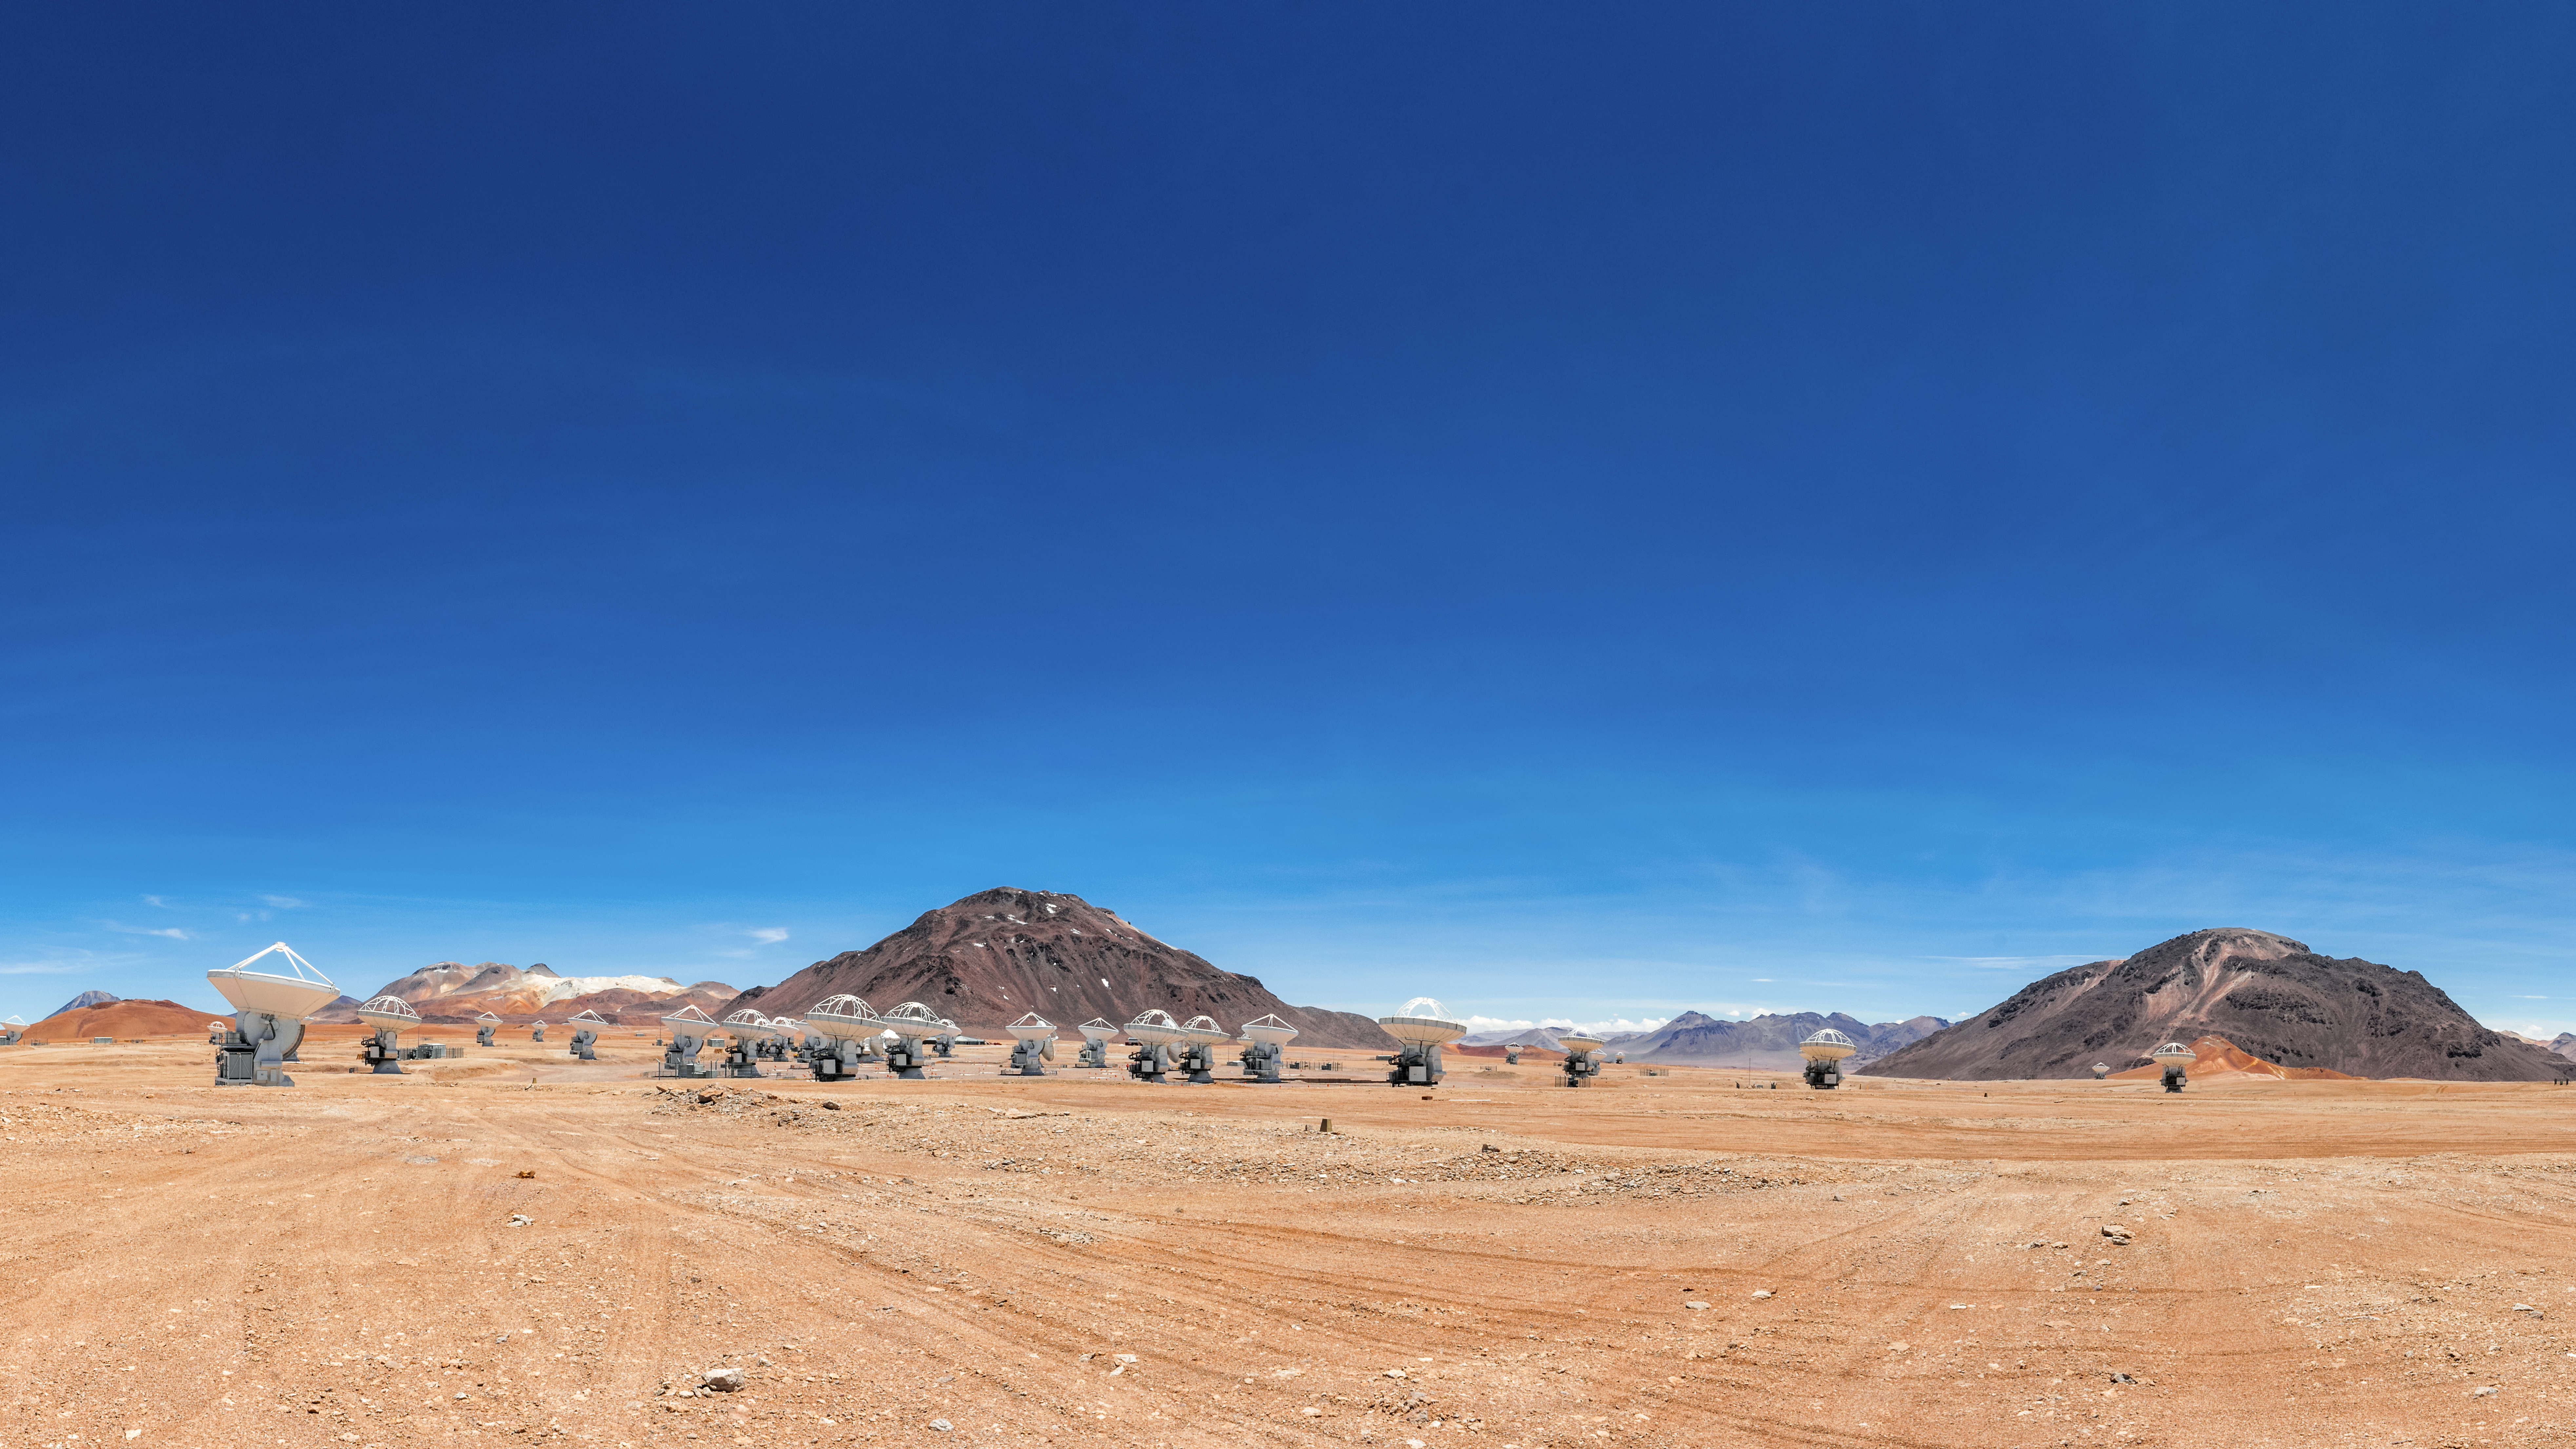

Close encounters of the telescope kind

The antennae of the Atacama Large Millimeter/submillimeter Array (ALMA) are seen here moved into closer proximity to each other in a setup known as the Compact Array. The Chajnator Plateau in northern Chile is the home to these impressive telescopes.

Credit: Sergio Otarola/ESO